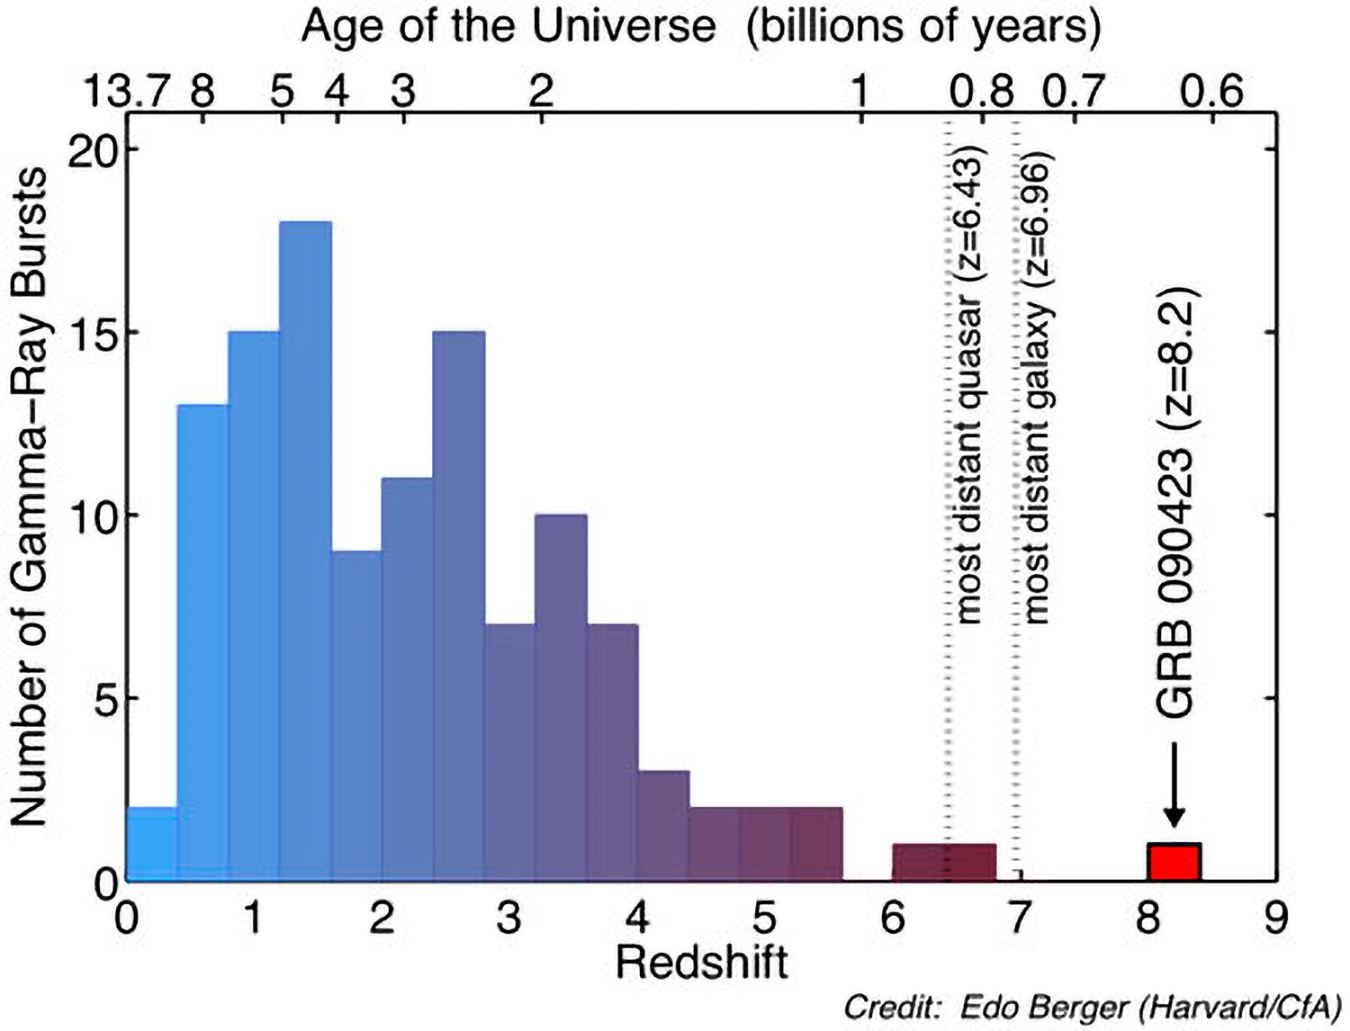

Gemini Observatory Releases Image of Most Distant Known Object in Universe

Distribution of redshifts and corresponding age of the Universe forgamma-ray bursts detected by NASA's Swift satellite. The new GRB 090423at a redshift of z=8.2 easily broke the previous record for gamma-raybursts, and also exceeds the highest redshift galaxy and quasar discoveredto date, making it the most distant known object in the Universe. GRB090423 exploded on the scene when the Universe was only 630 million yearsold, and its light has been travelling to us for over 13 billion years.

Credit: Edo Berger (Harvard/CfA).